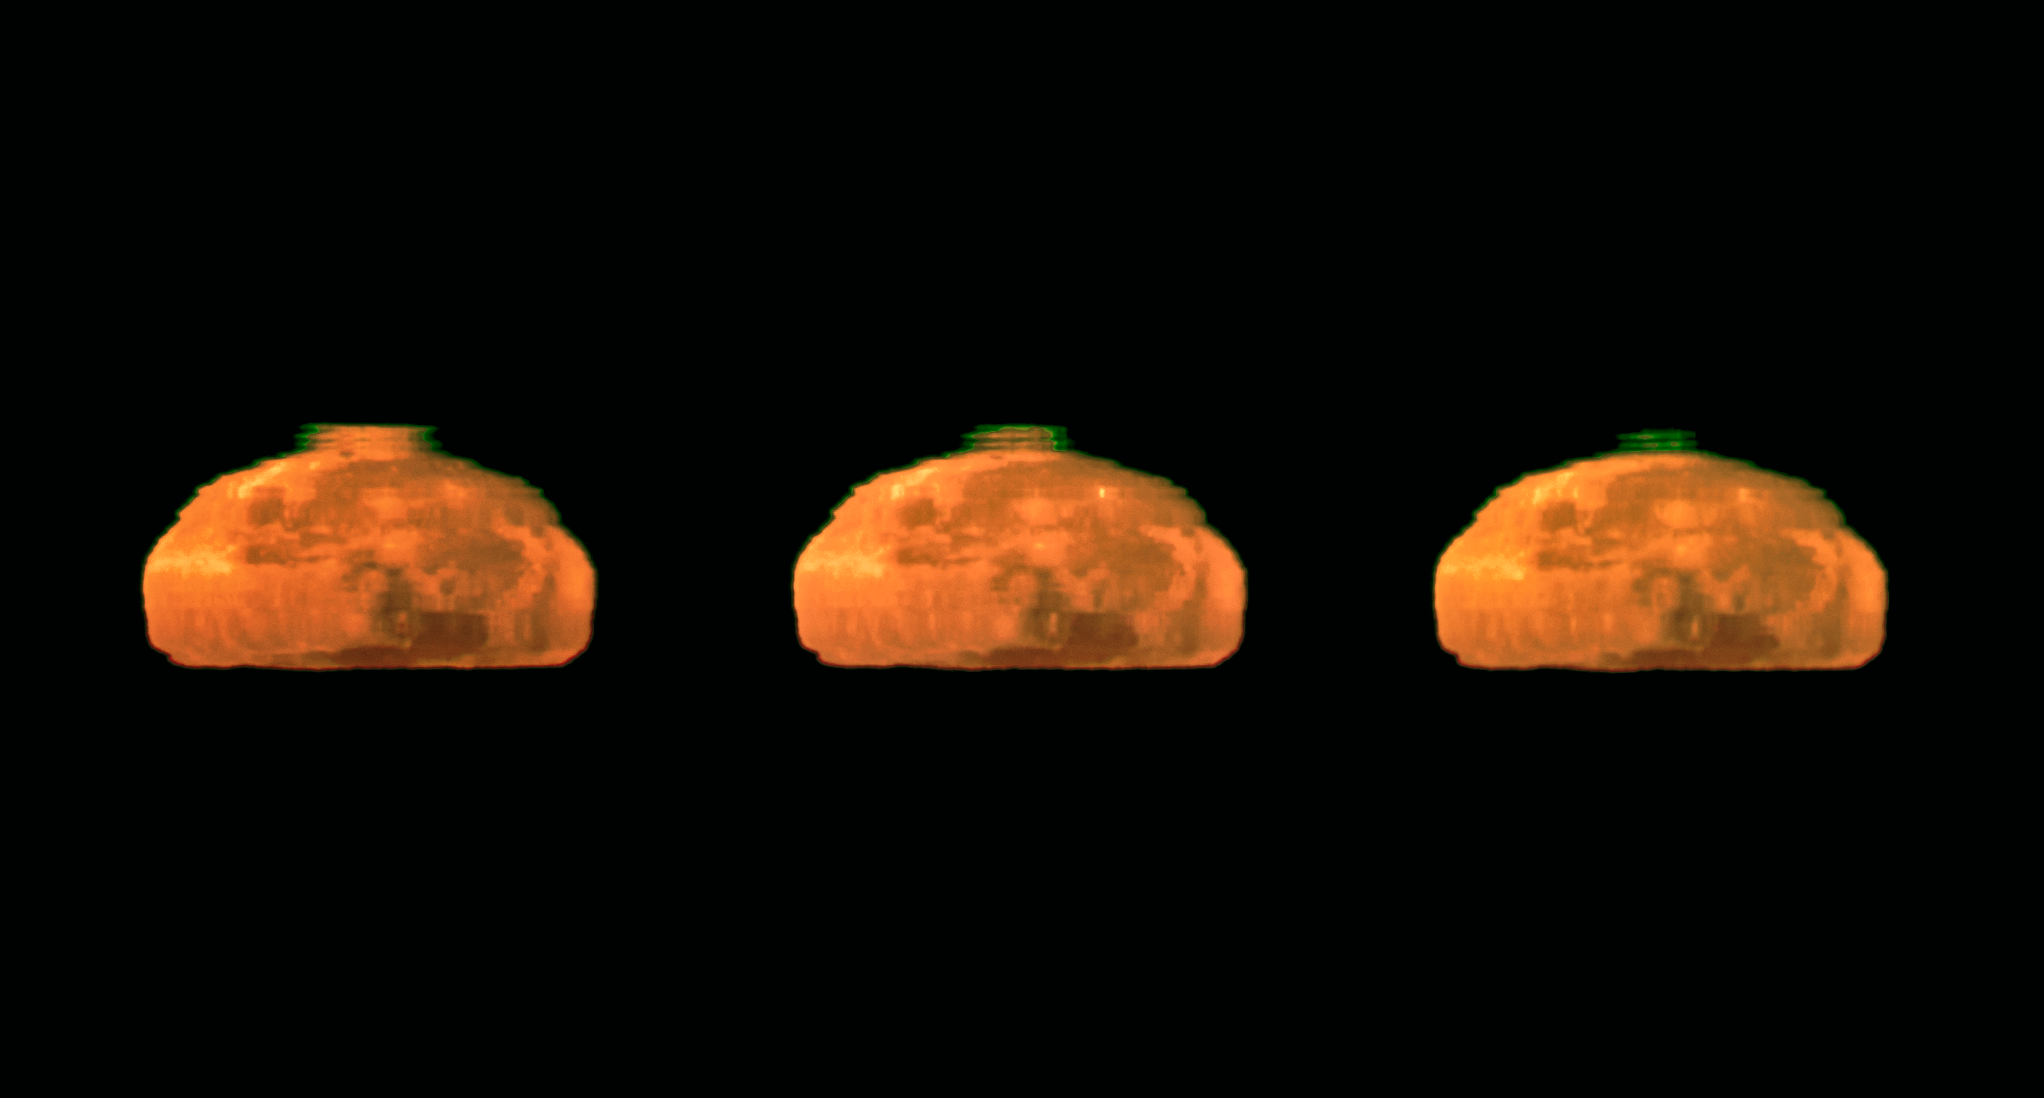

Rare Moon green flash captured

On Cerro Paranal, the 2600-metre-high mountain in Chile’s Atacama Desert that is home to ESO’s Very Large Telescope, the atmospheric conditions are so exceptional that fleeting events such as the green flash of the setting Sun are seen relatively frequently. Now, however, ESO Photo Ambassador Gerhard Hüdepohl has captured an even rarer sight: a green flash from the Moon, instead of the Sun. The photographs are very probably the best ever taken of the Moon’s green flash.

Gerhard was surprised and delighted to catch the stunning green flash in this series of photographs of the setting full Moon crossing the horizon, taken on a clear early morning from the Paranal Residencia.

The Earth’s atmosphere bends, or refracts, light — rather like a giant prism. The effect is greater in the lower denser layers of the atmosphere, so rays of light from the Sun or Moon are curved slightly downwards. Shorter wavelengths of light are bent more than longer wavelengths, so that the green light from the Sun or Moon appears to be coming from a slightly higher position than the orange and red light, from the point of view of an observer. When the conditions are just right, with an additional mirage effect due to the temperature gradient in the atmosphere, the elusive green flash is briefly visible at the upper edge of the solar or lunar disc when it is close to the horizon.

Gerhard Hüdepohl was born in Germany, and has lived in Chile since 1997, where he works as an Electronics Engineer at ESO’s Very Large Telescope.

Credit: G.Hüdepohl (atacamaphoto.com)/ESO